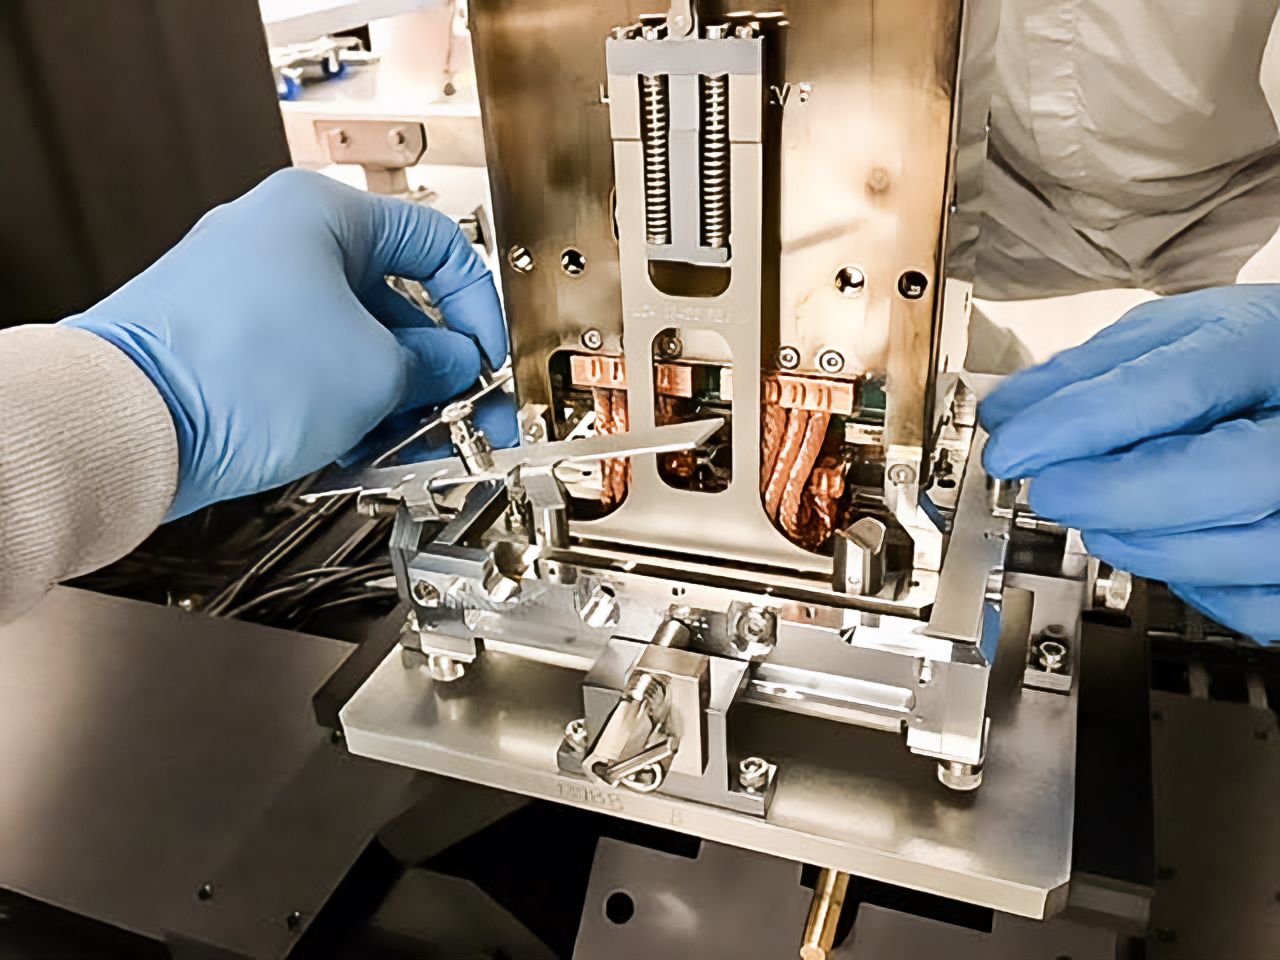

Vera C. Rubin Observatory LSST Camera Focal Plane Build 026

Testing the process of installing RTMs into the cryostat using a mechanical RTM and prototype cryostat assembly. These mechanical prototypes have the same geometric features and most of the same tolerances as the science RTMs and real cryostat assembly, but use non-functional imaging sensors (CCDs) and metallic components in place of carbon fiber reinforced silicon carbide.

Credit: Travis Lange/SLAC National Accelerator Laboratory